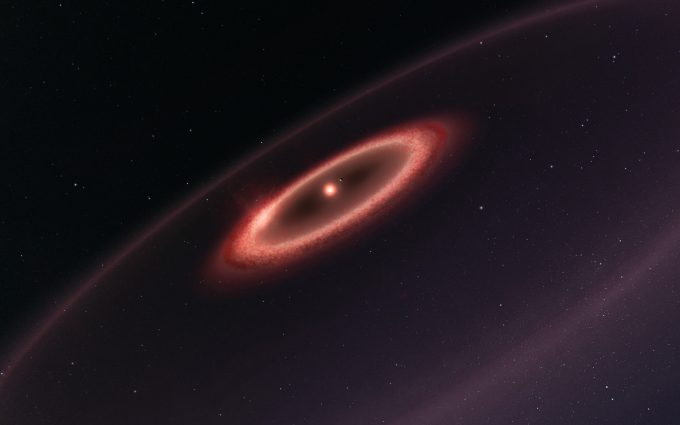

Belts of dust of Proxima Centauri

This artist’s impression shows how the newly discovered belts of dust around the closest star to the Solar System, Proxima Centauri, may look. ALMA observations revealed the glow coming from cold dust in a region between one to four times as far from Proxima Centauri as the Earth is from the Sun. The data also hint at the presence of an even cooler outer dust belt and indicate the presence of an elaborate planetary system. These structures are similar to the much larger belts in the Solar System and are also expected to be made from particles of rock and ice that failed to form planets. Note that this sketch is not to scale — to make Proxima b clearly visible it has been shown further from the star and larger than it is in reality.

Credit: ESO/M. Kornmesser